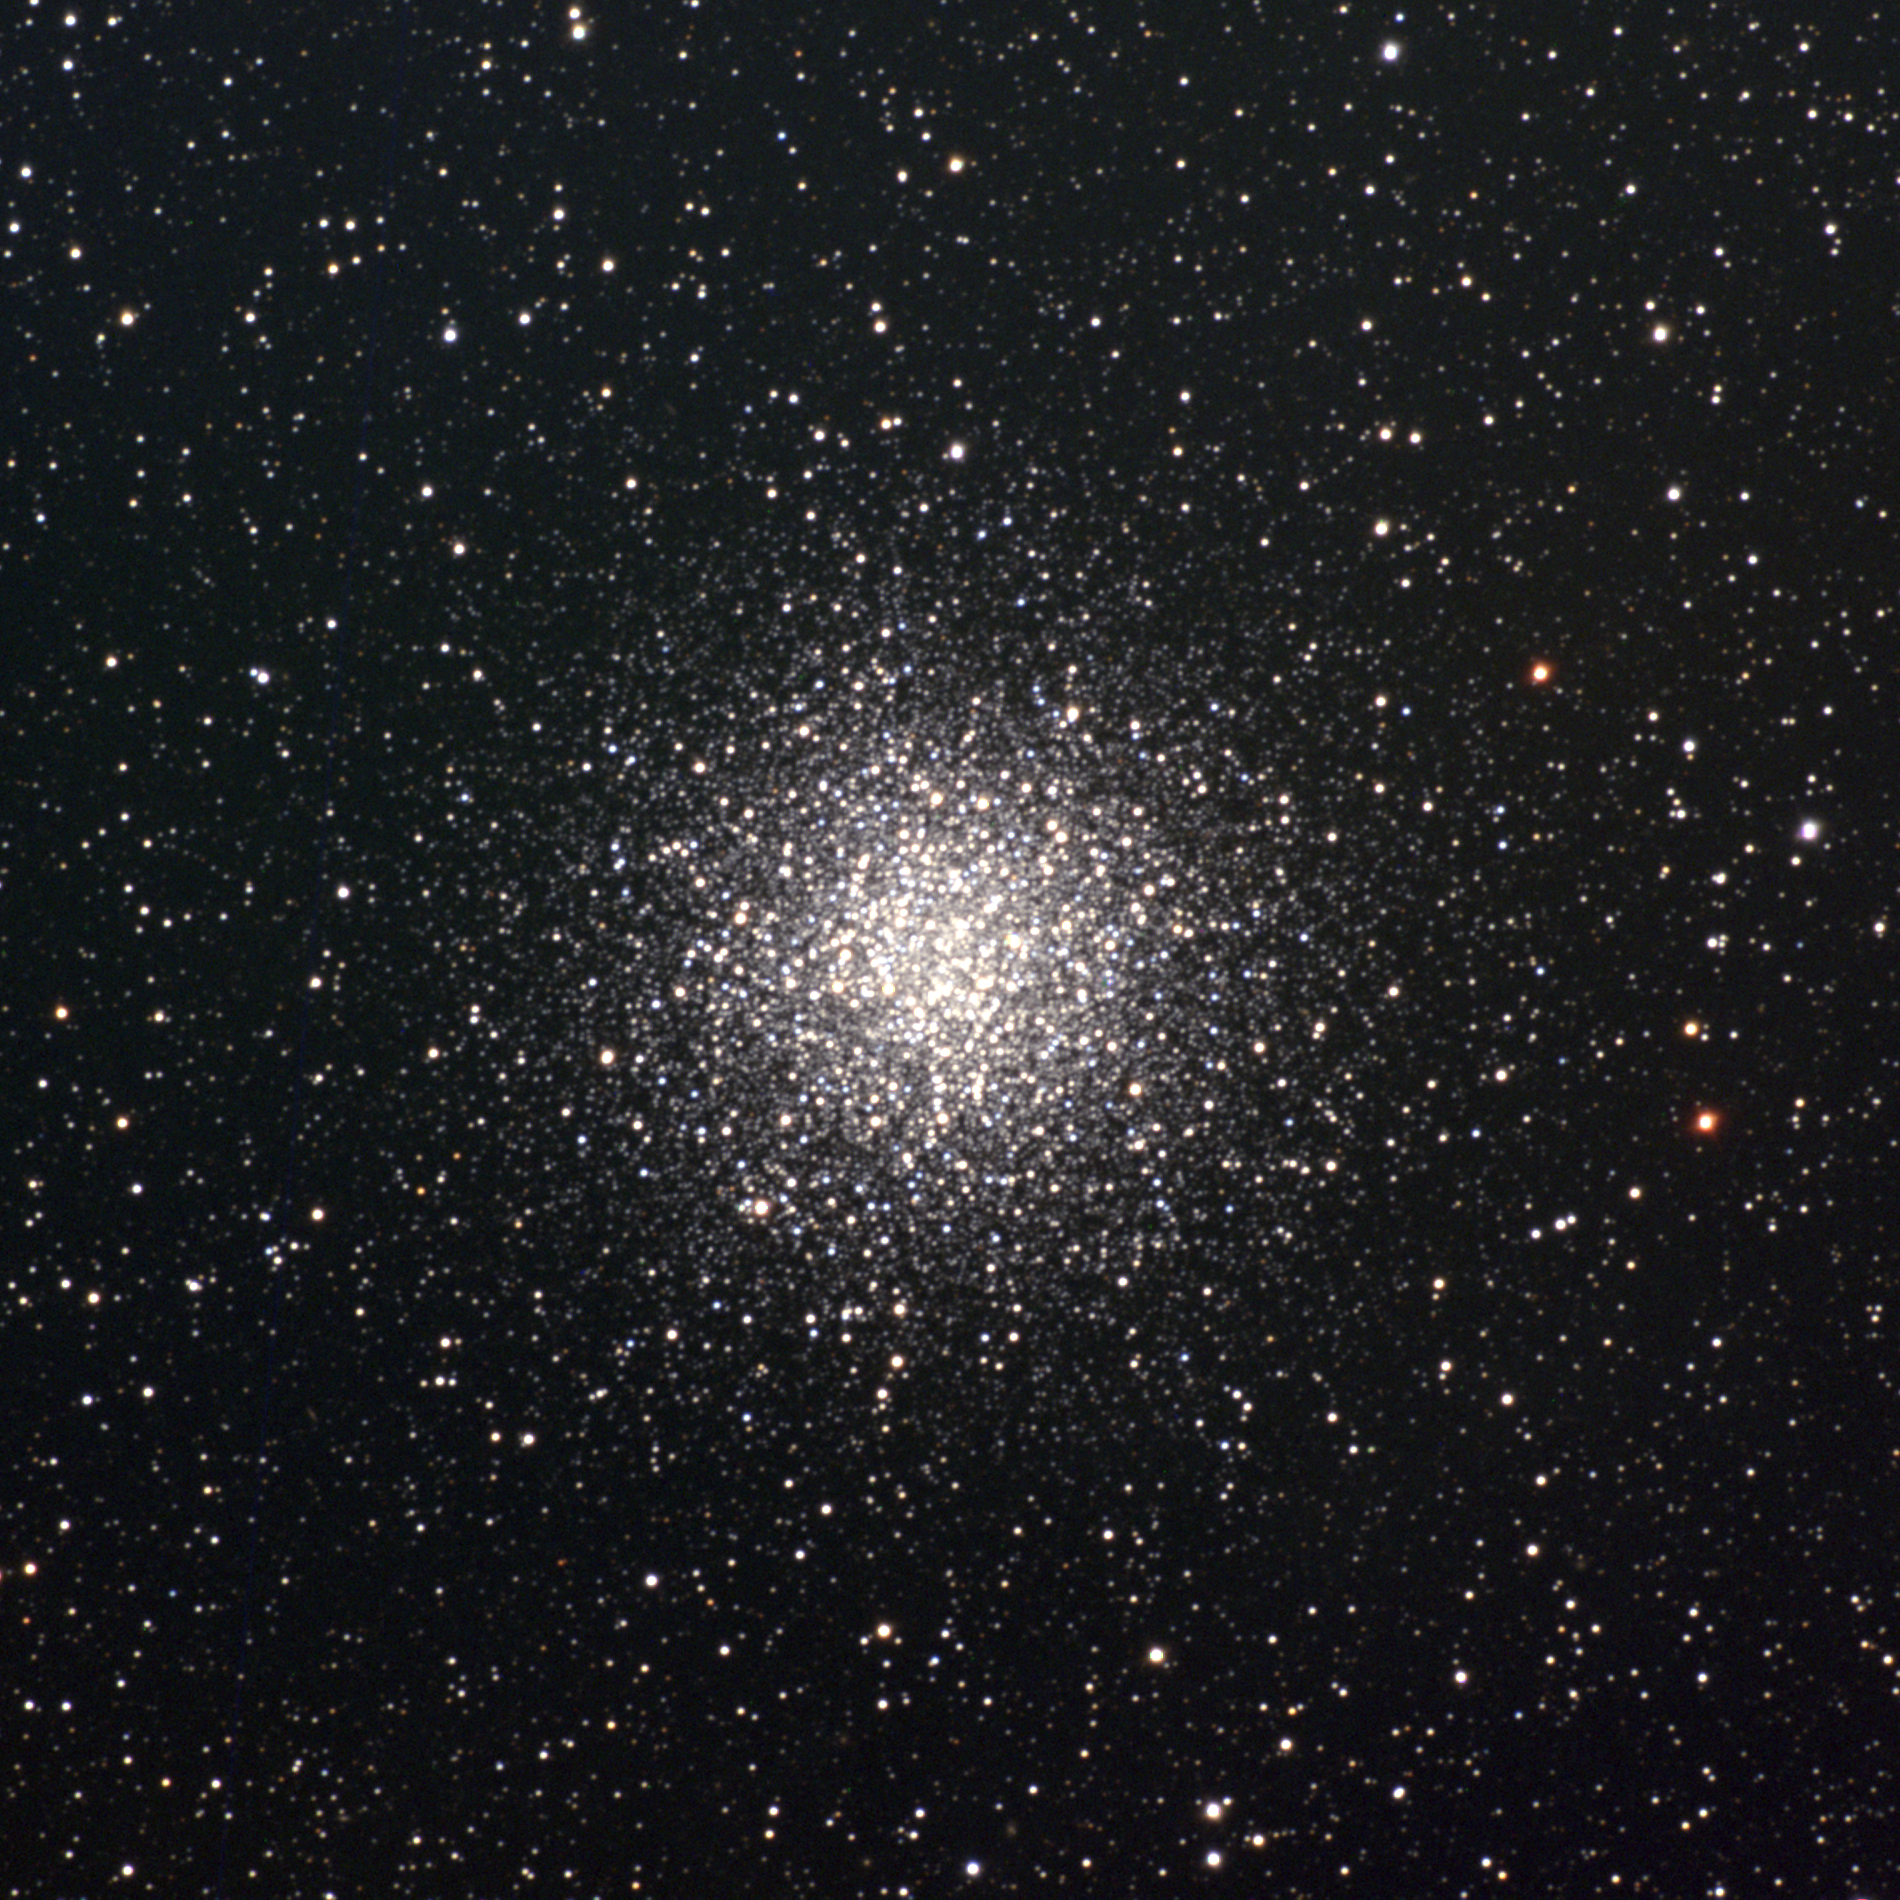

M55, NGC 6809

M55 is a globular cluster in the constellation Sagittarius. Quite large on the sky (about two thirds of the Moon's diameter), but with a very loose, almost non-globular, appearance, M55 is about 18000 light-years away and about 100 light-years across. This composite was created from images taken in June 1996 at the Burrell Schmidt telescope of Case Western Reserve University's Warner and Swasey Observatory, during the Research Experiences for Undergraduates (REU) program operated at the Kitt Peak National Observatory and supported by the National Science Foundation.

Credit: Hillary Mathis, REU Program/NOIRLab/NSF/AURA